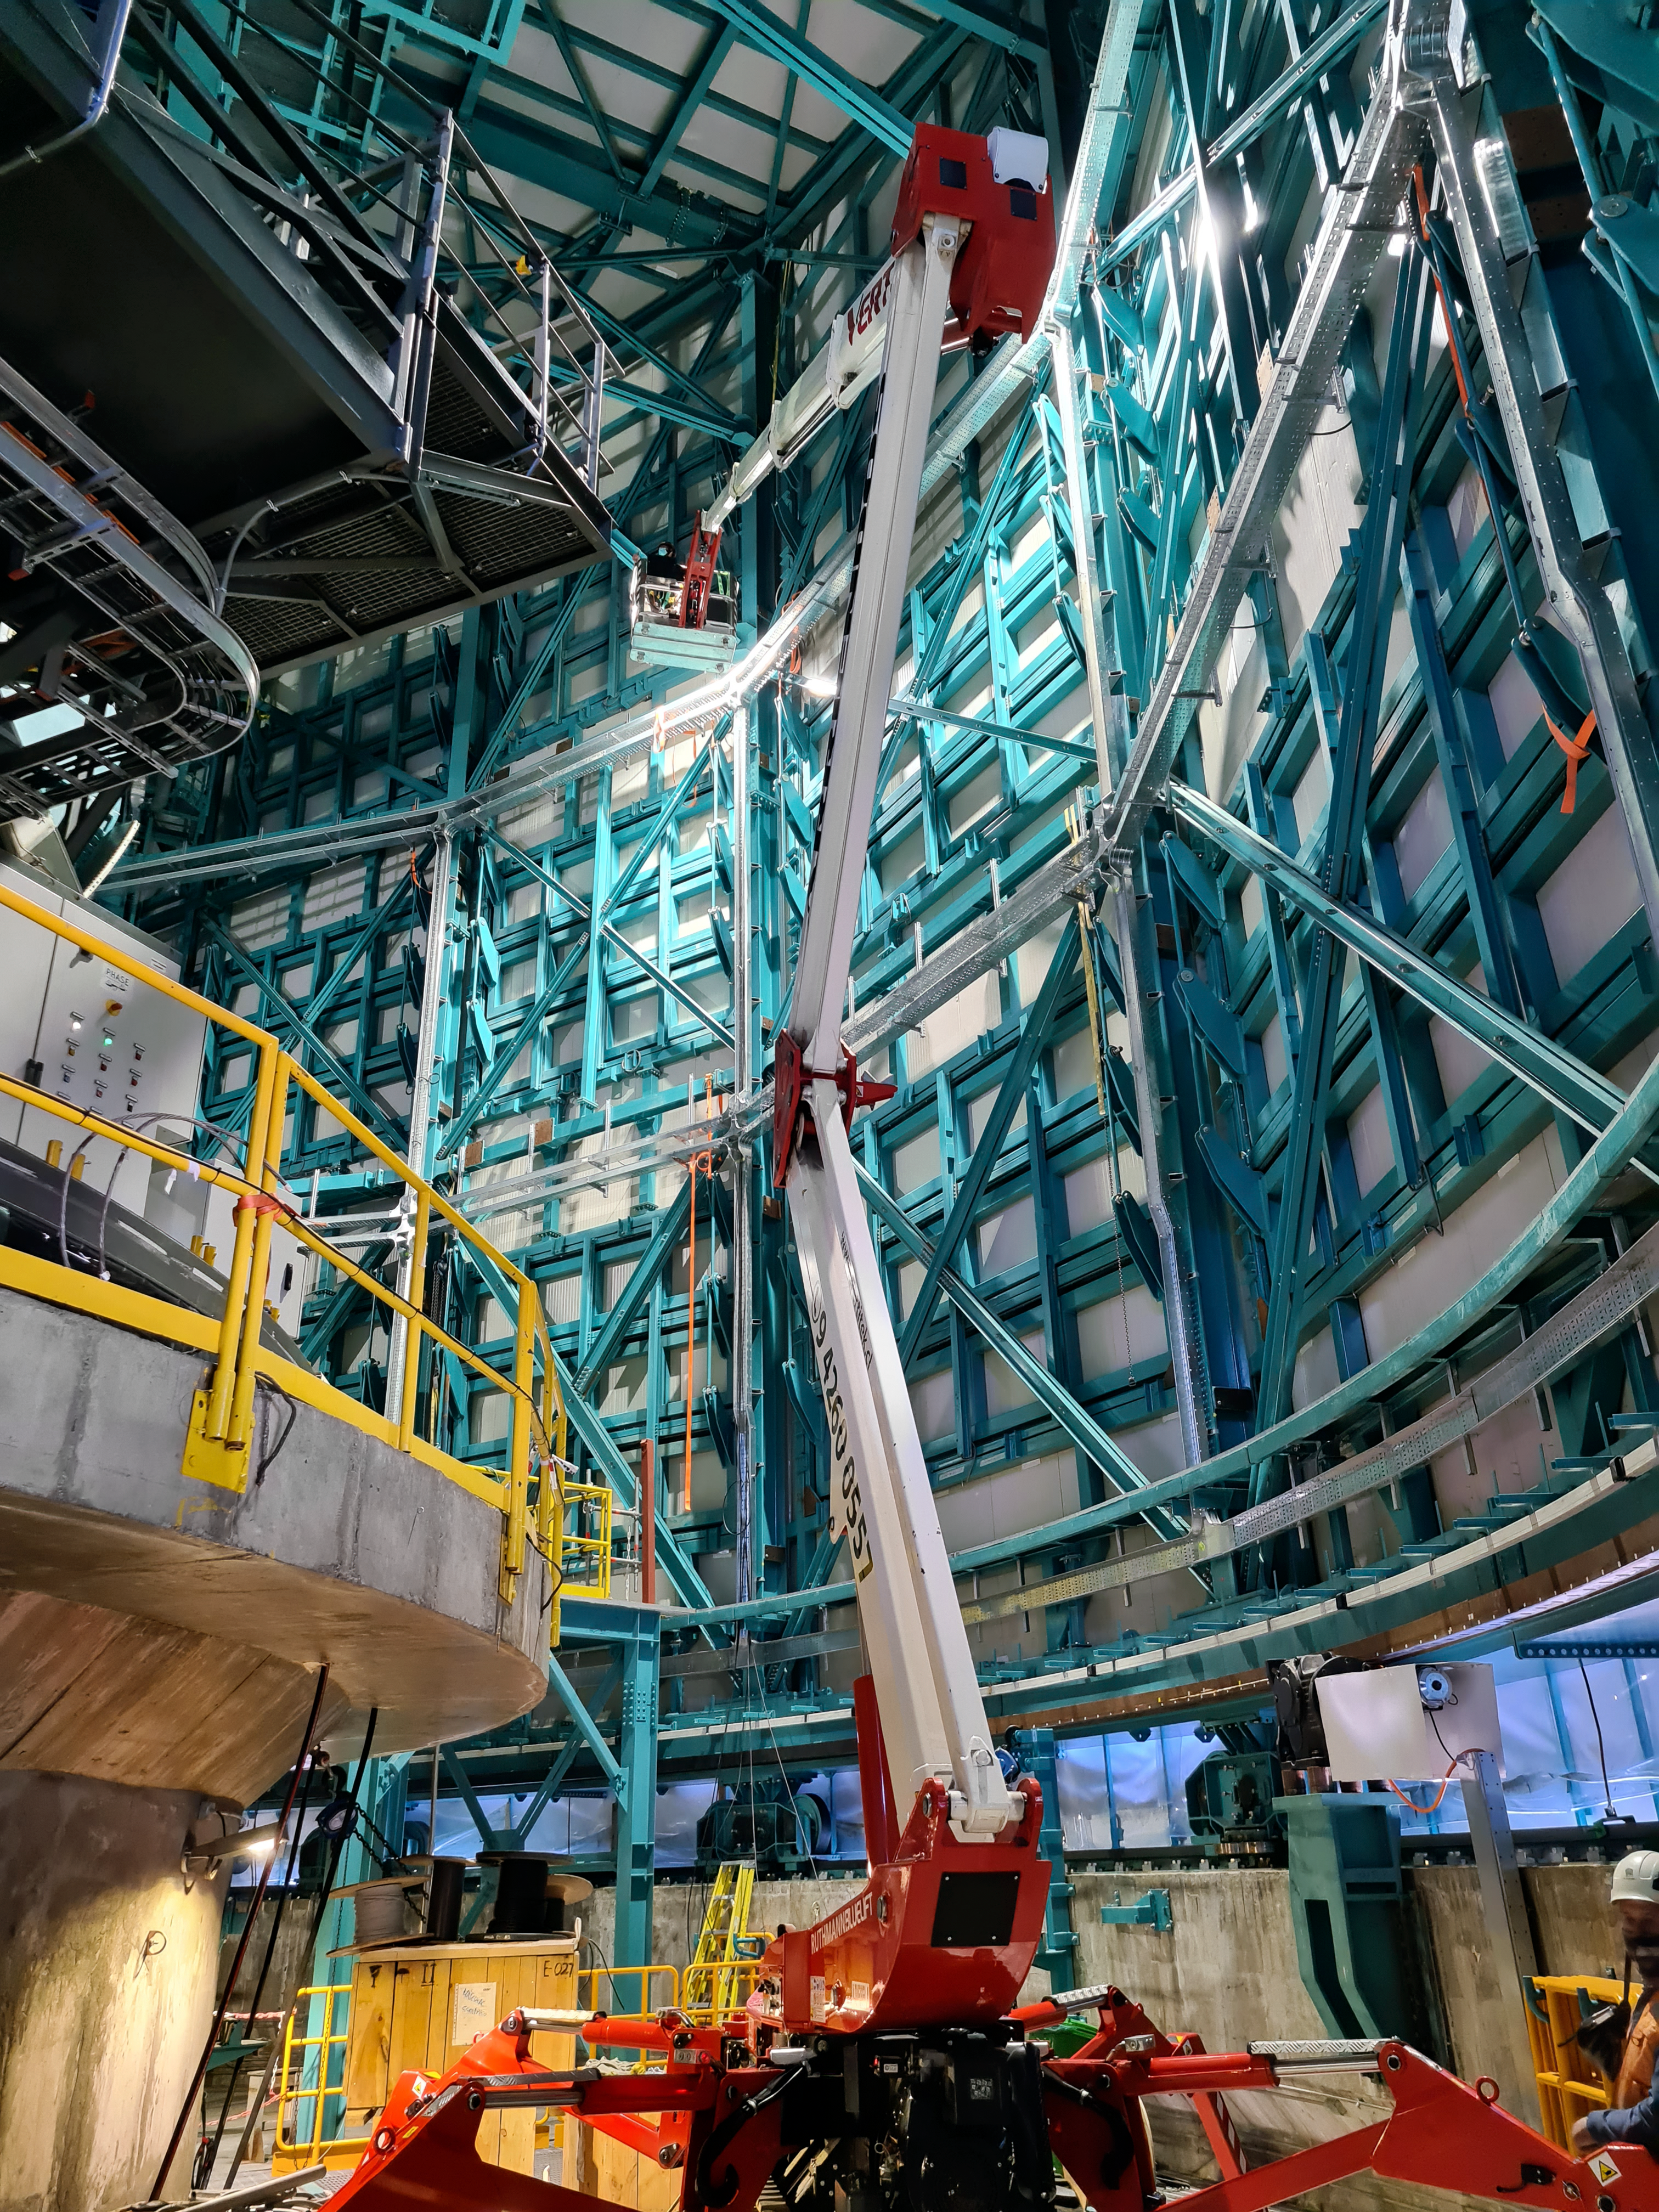

Construction on Rubin Observatory

Construction activity on Rubin Observatory on Cerro Pachón in Chile from March 2022.

Credit: RubinObs/NOIRLab/SLAC/NSF/DOE/AURA